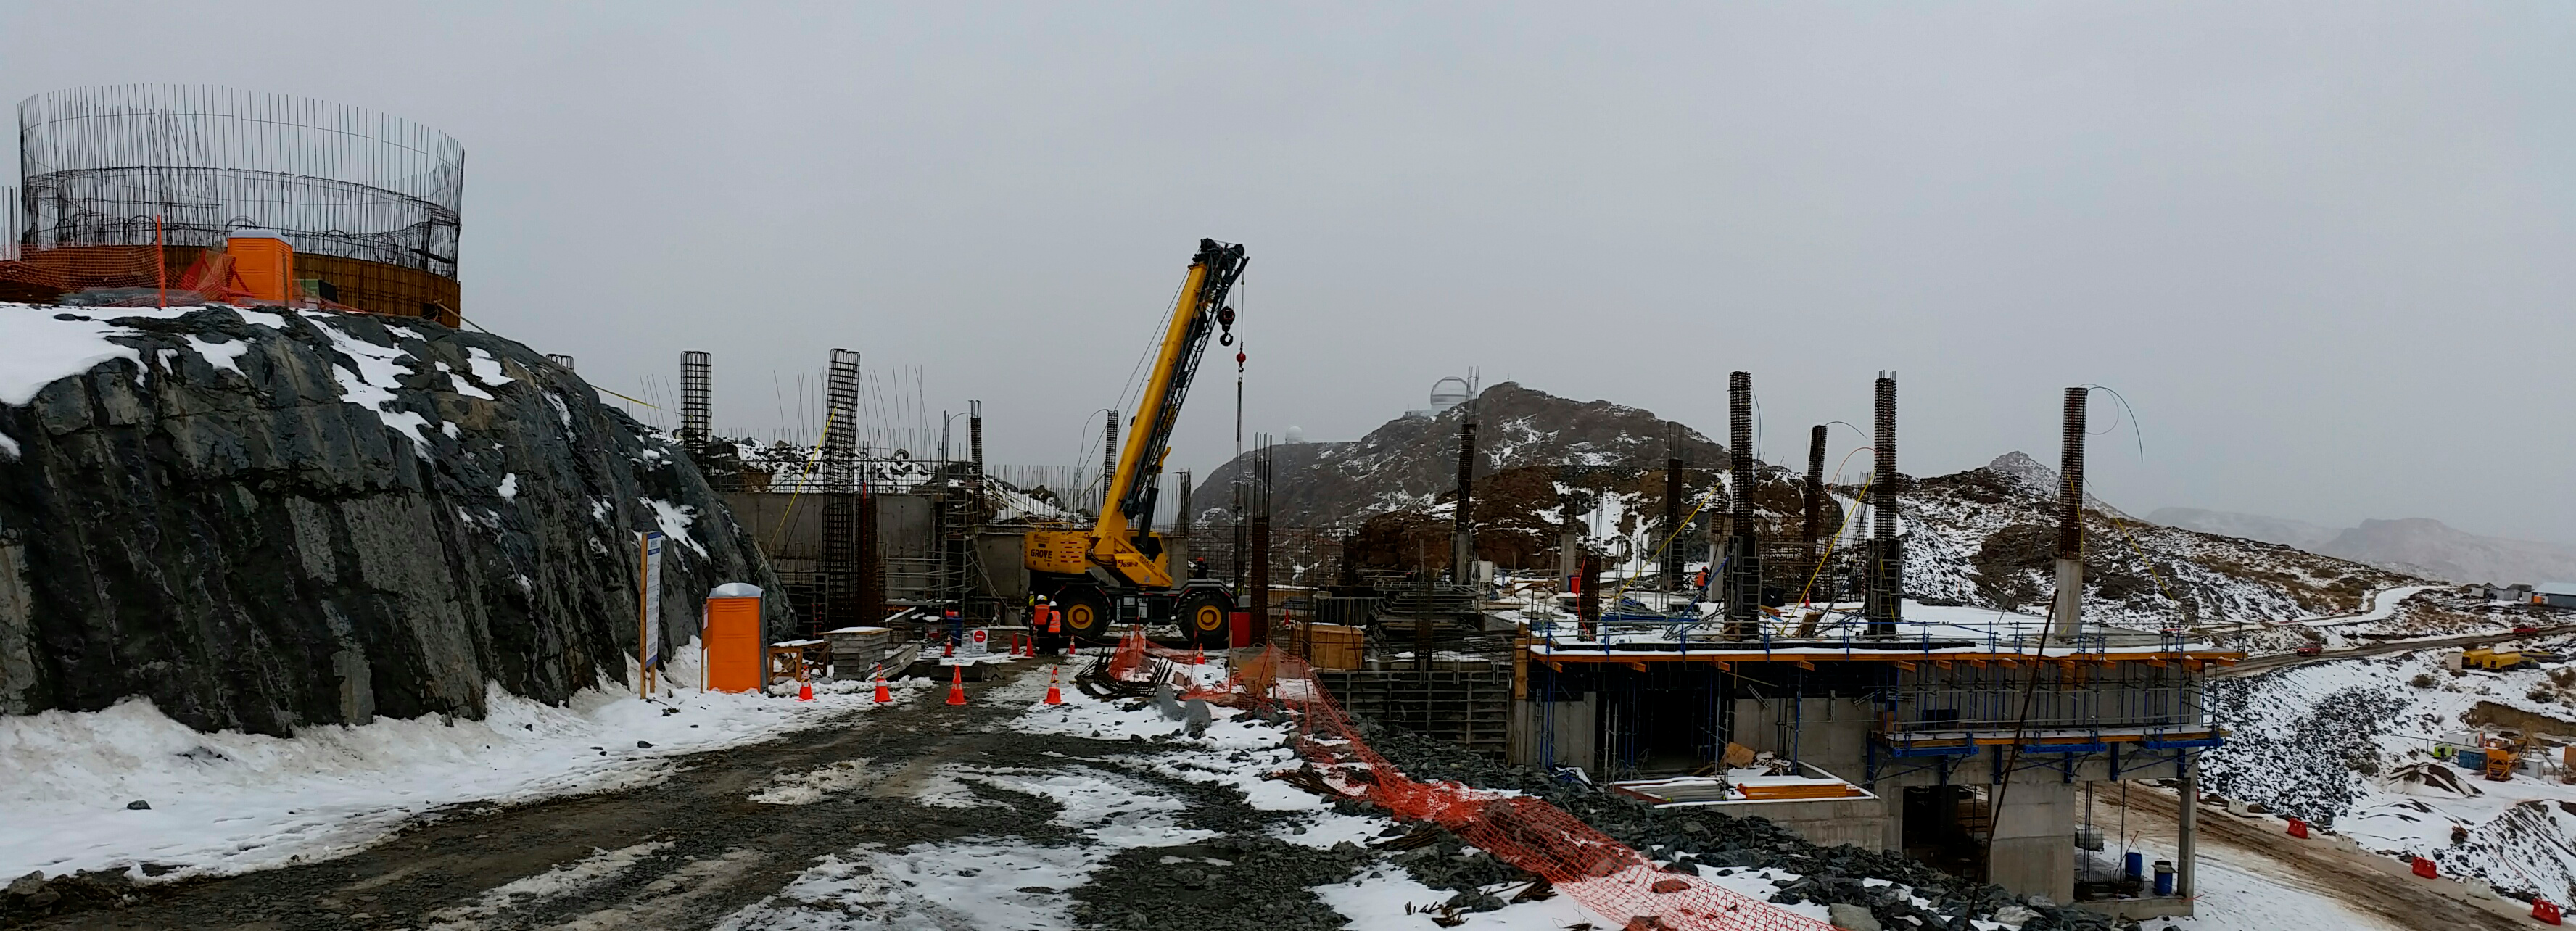

Bad weather

Bad weather conditions.

Credit: Rubin Observatory/NSF/AURA